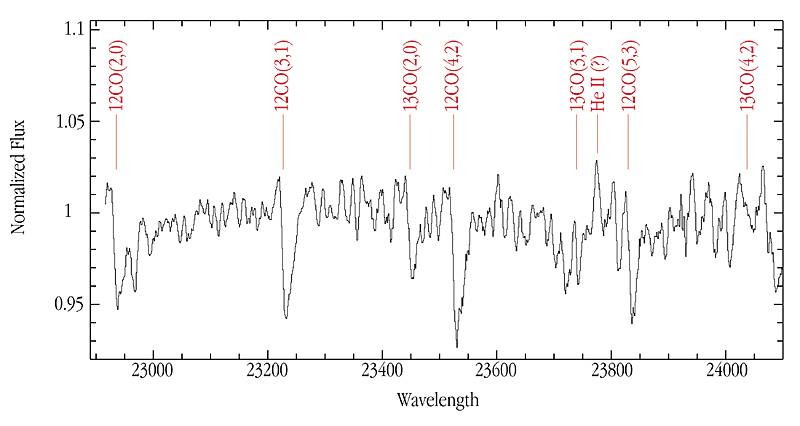

ISAAC spectrum of star from GRS 1915+105 binary system

The image shows one of the infrared ISAAC spectra of GRS 1915+105 . It is a K-band spectrum (in the 2.2 µm near-infrared spectral region) that reveals several previously unnoticed spectral features from the companion star that donates matter to the black hole. The presence and characteristics of these lines indicate that this donor star is a low-mass star. Observing how the positions of the strong carbon monoxide bands (CO) shift with time has allowed the astronomers to measure the orbital motion of the donor star.

Technical information: this image, with a K-band spectrum of GRS 1915+105, was obtained with ISAAC on the 8.2-m VLT ANTU telescope at Paranal. It is a sum of five spectra where each exposure is made up of eight integrations of 250 seconds each. The total exposure time is thus 167 minutes. With a one arc second slit, the spectral resolution is about 3000.

Credit: ESO